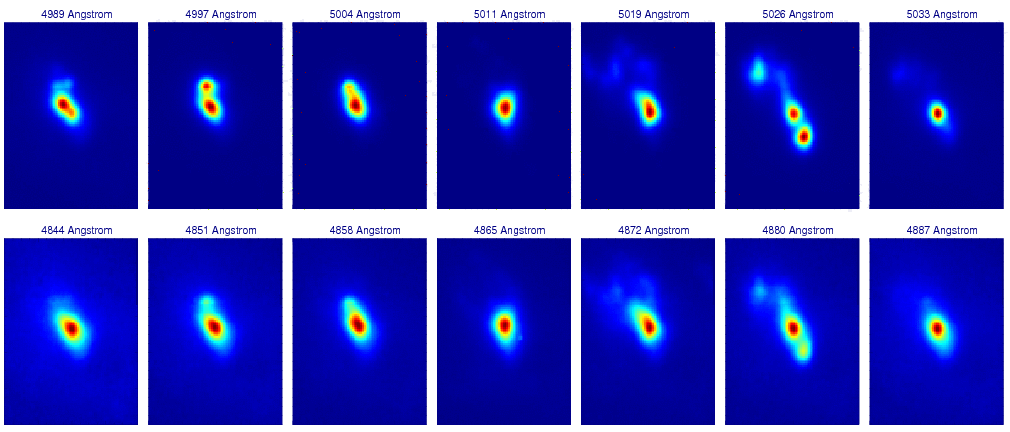

Gemini North probes the gas, dust and stars at the center of the active galaxy NGC 1068

The top panels (each covering an area of 10.3 x 7.3 arcseconds) show a series of one Angstrom wide wavelength slices through the data across the [OIII] 500.7 nanometer line of doubly ionized oxygen. Across this line the central morphology of NGC 1068 develops various subcomponents corresponding to different velocities. Lower panels show a similar “movie” across the H-beta 486.1 nanometer line of hydrogen.

Credit: International Gemini Observatory/NOIRLab/NSF/AURA